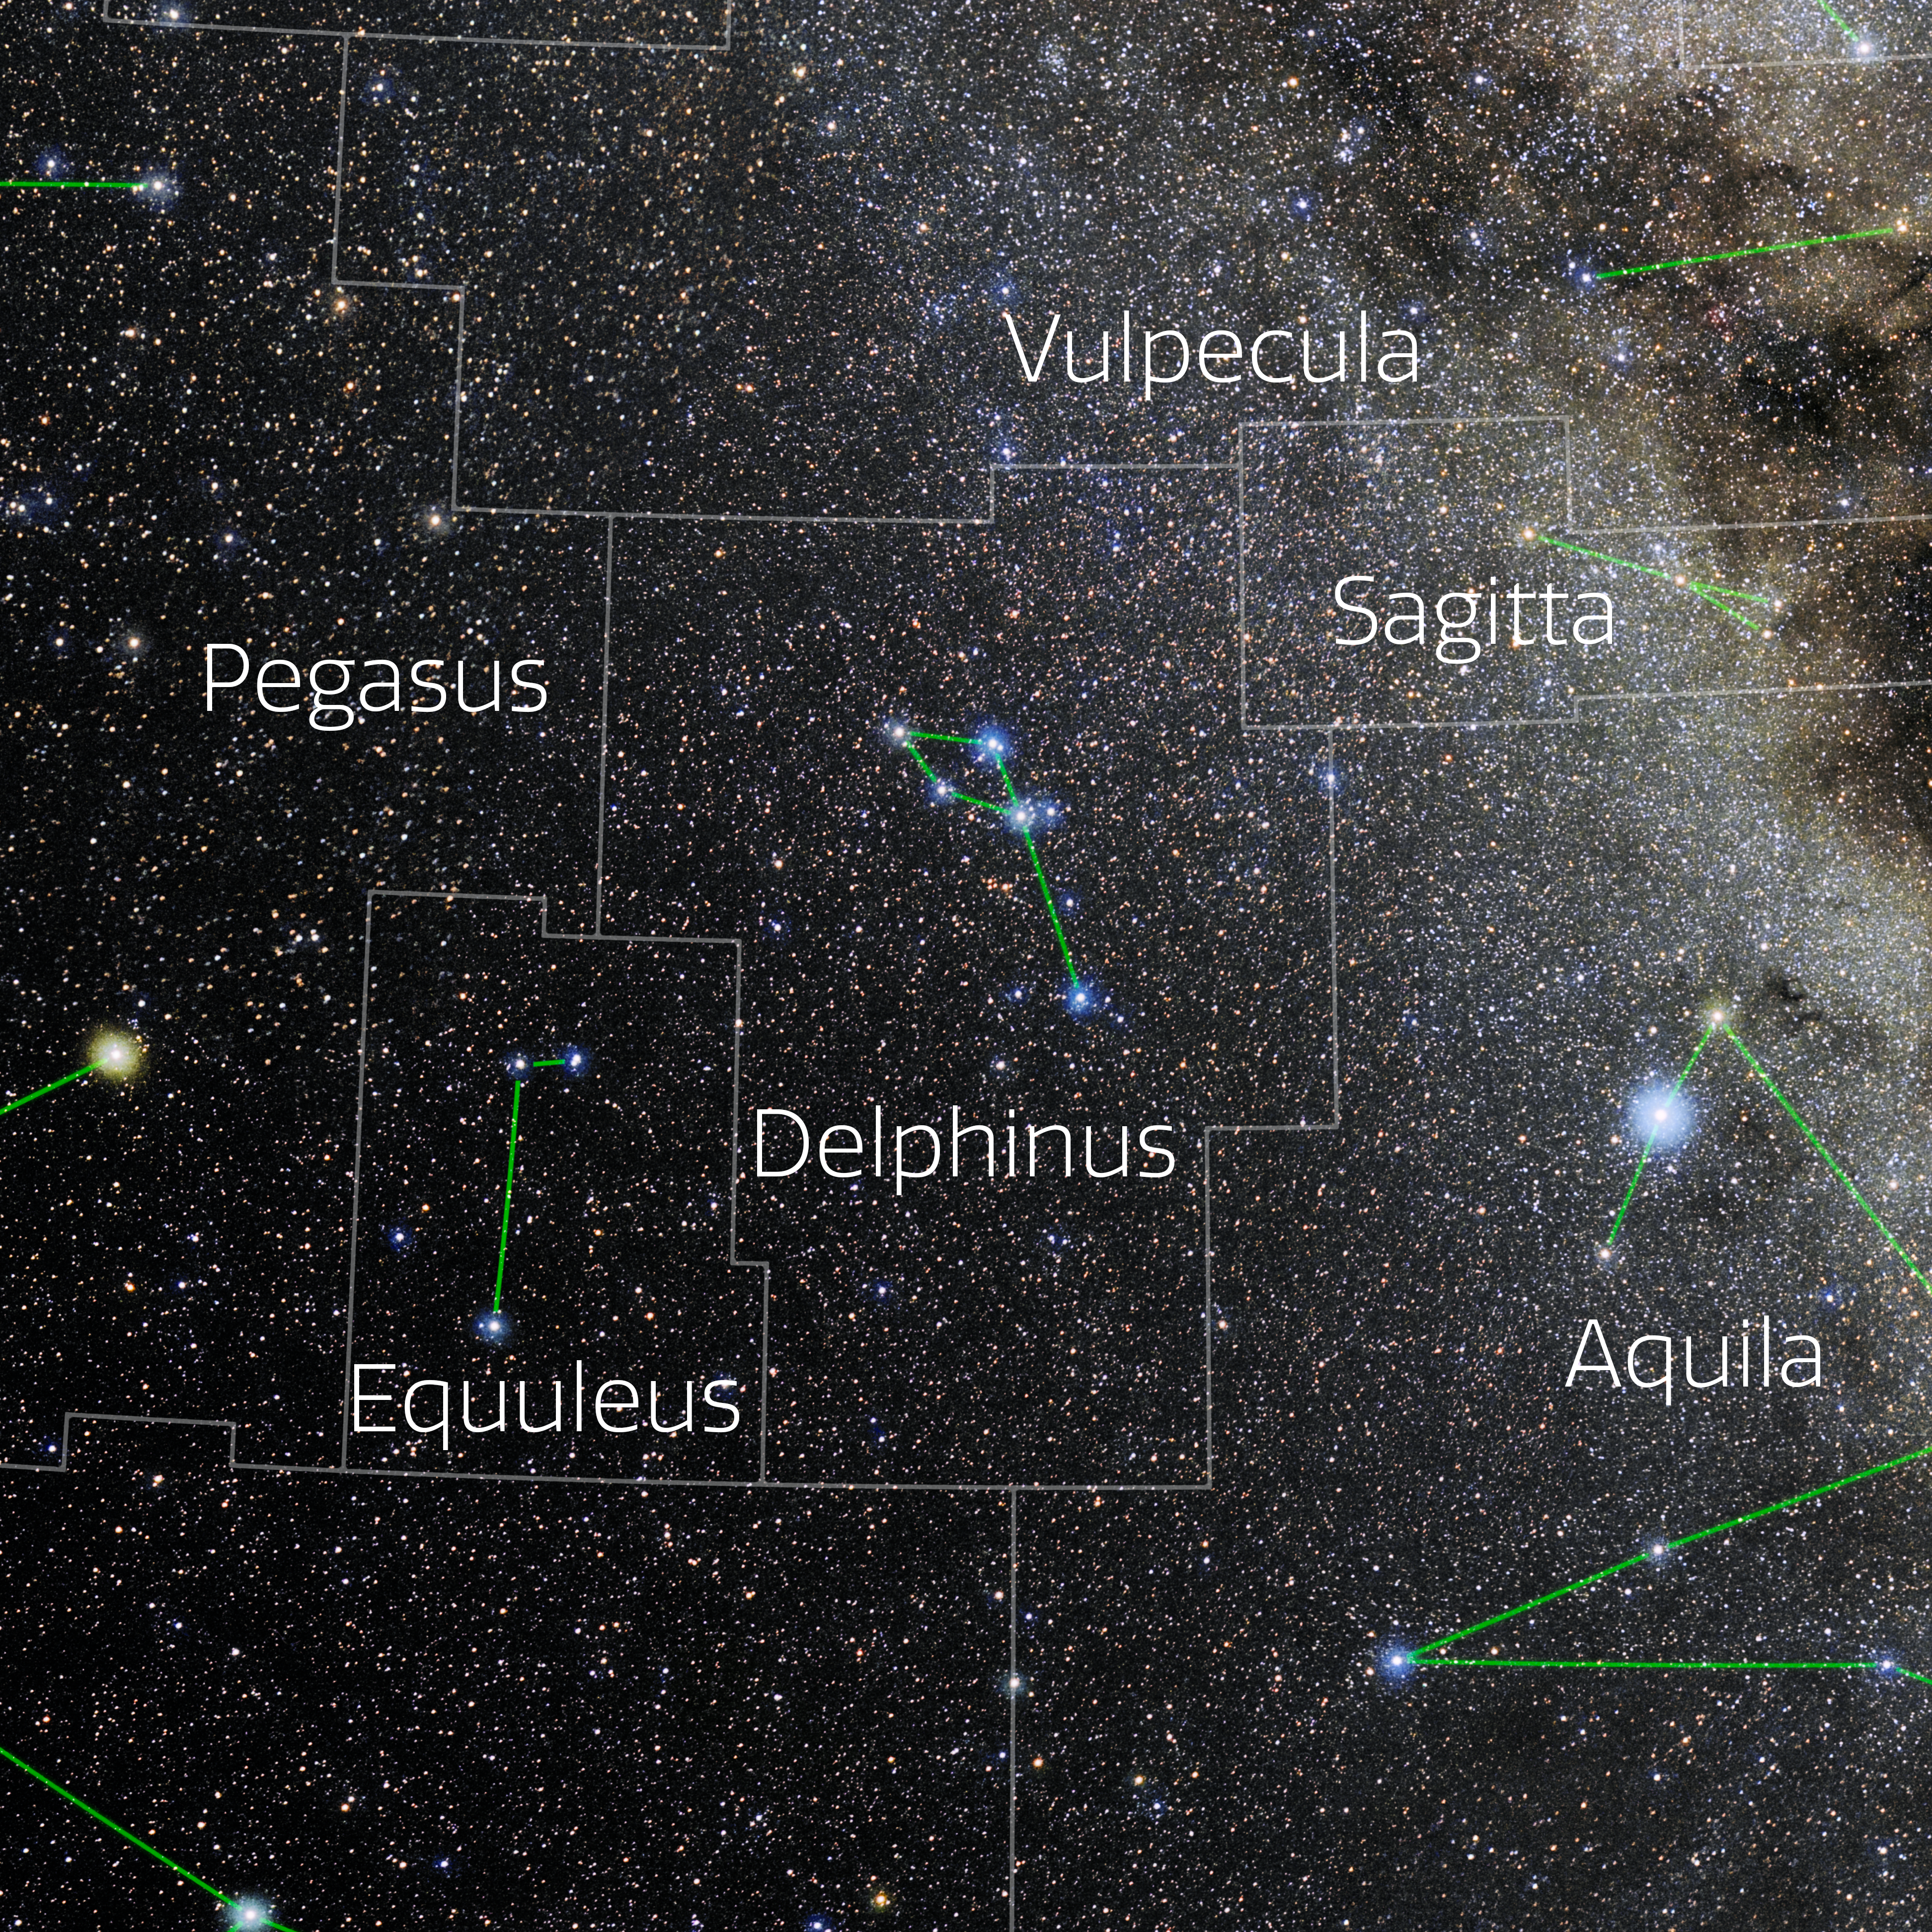

Delphinus (Annotated)

Photo of the constellation Delphinus with annotations from IAU and Sky & Telescope. Here is the non-annotated version.

Credit: E. Slawik/NOIRLab/NSF/AURA/M. Zamani